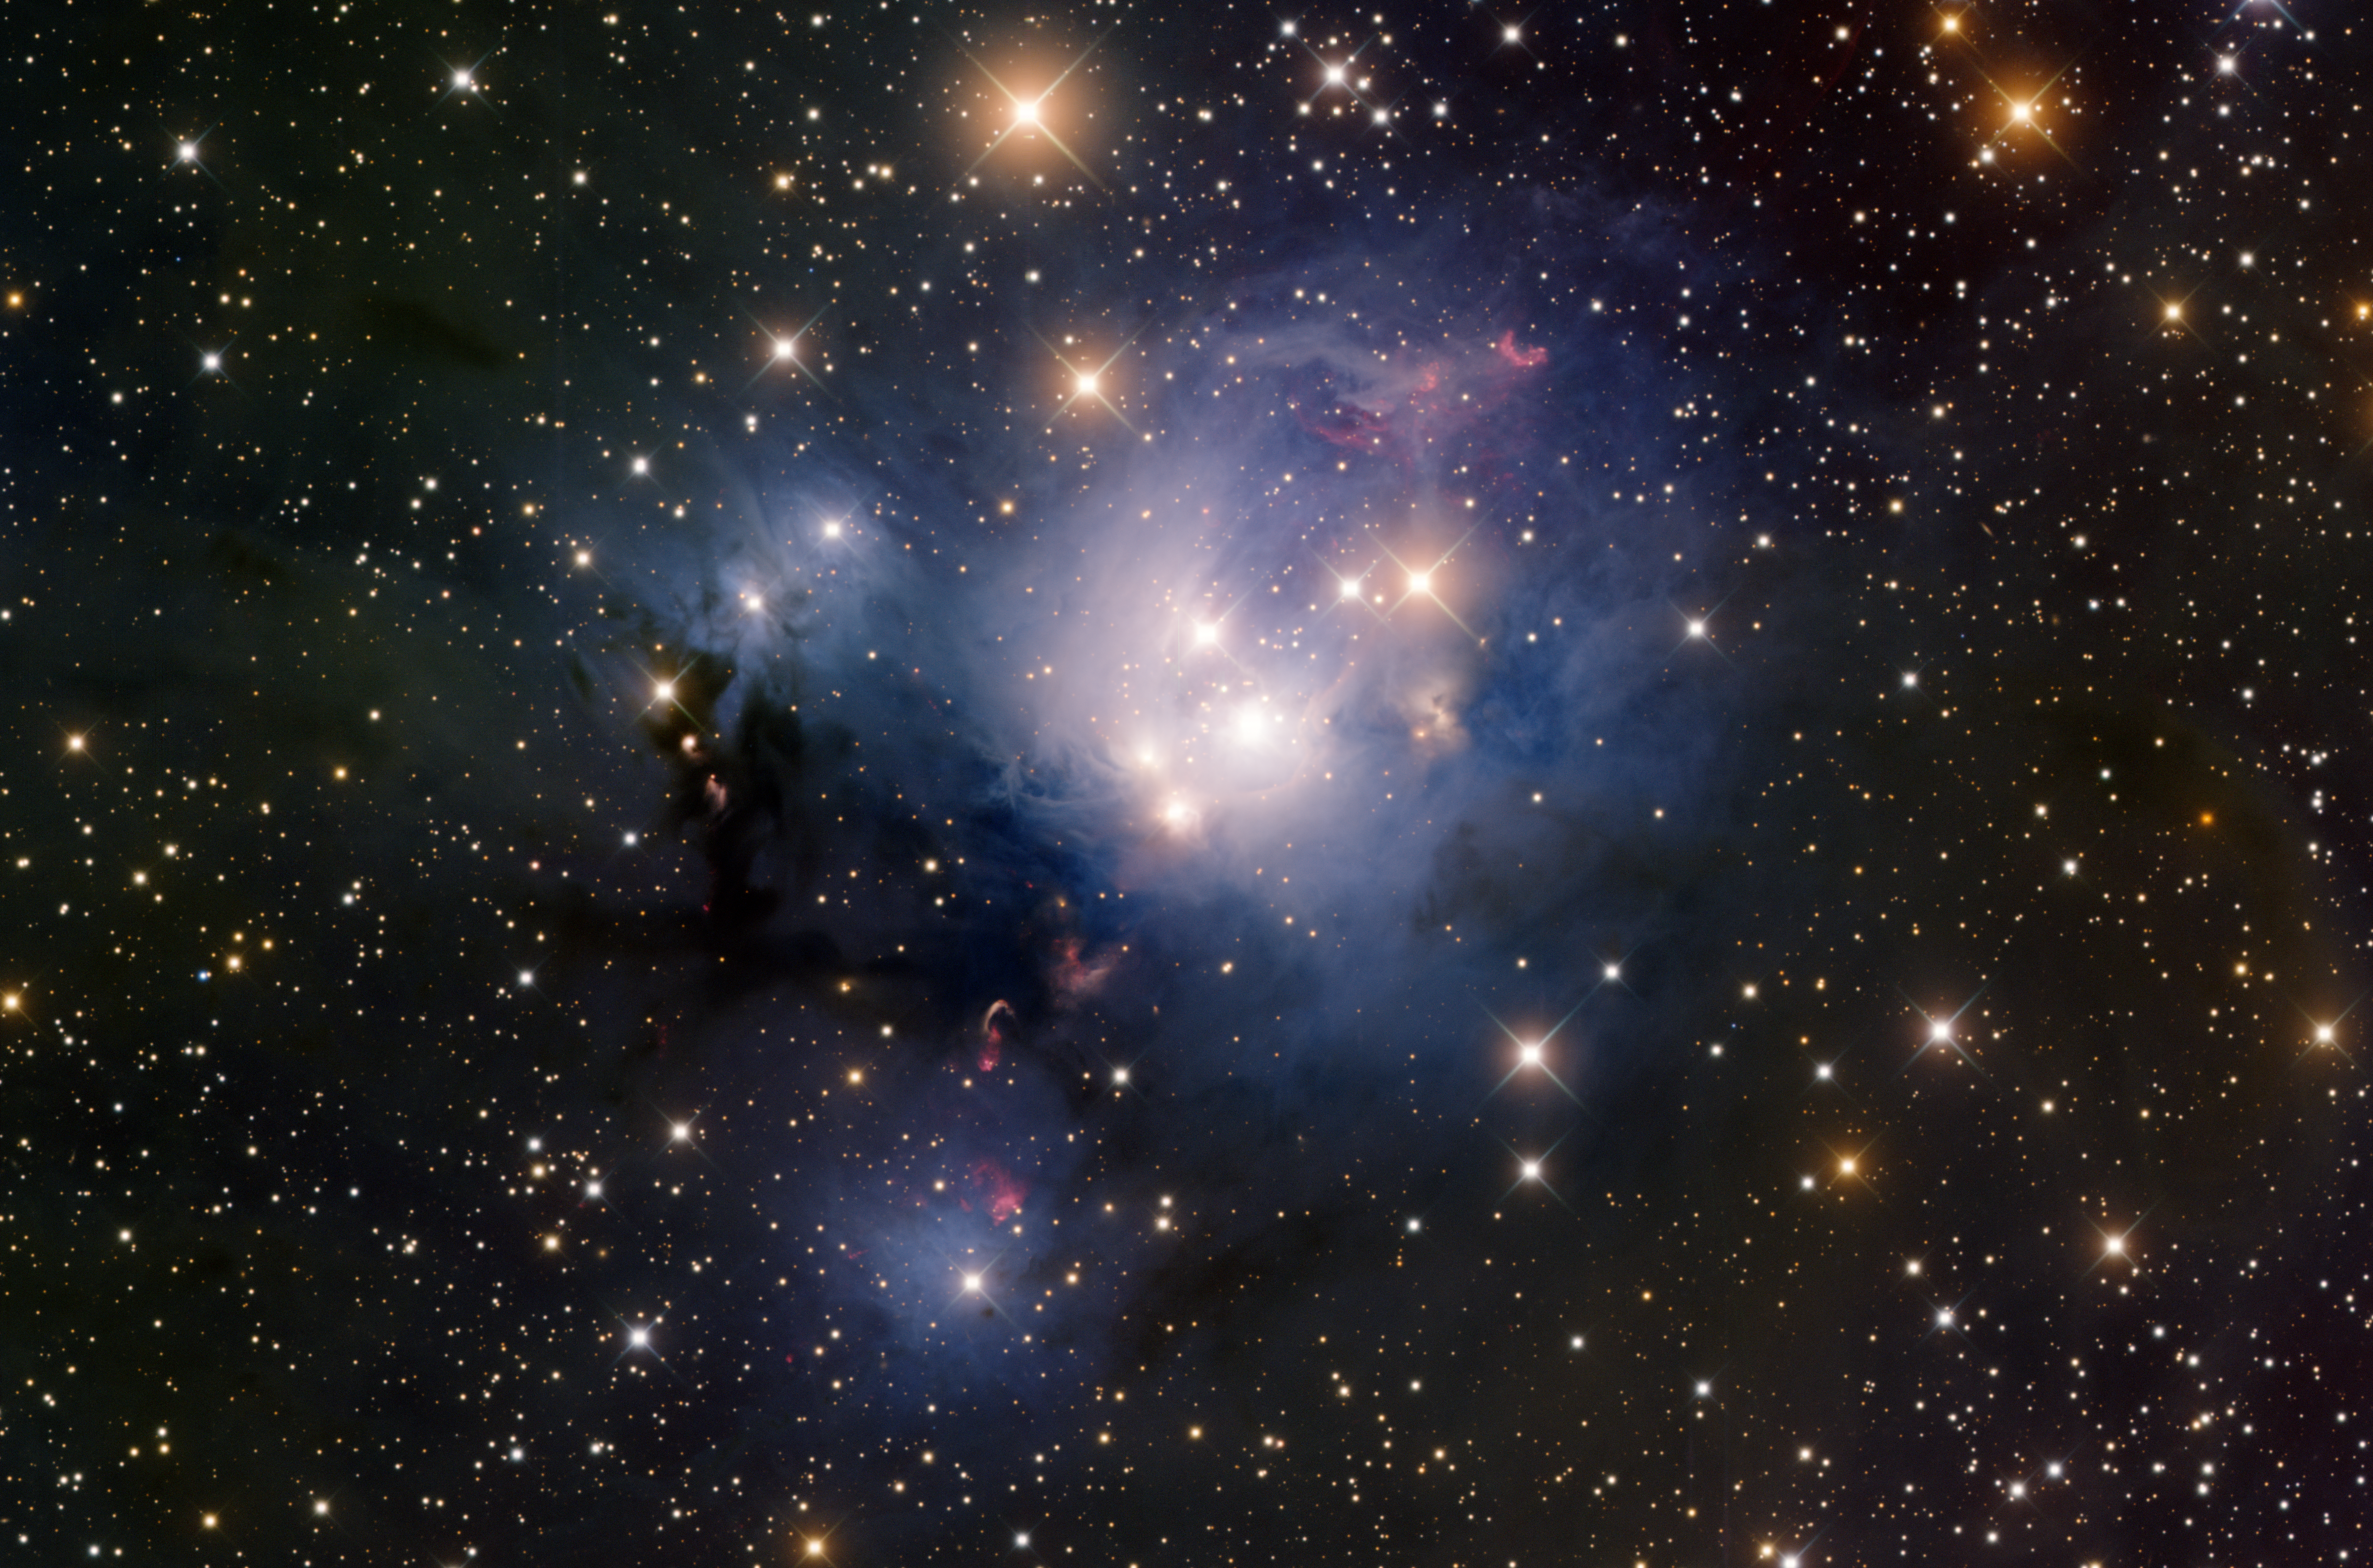

Star-forming region NGC 7129

NGC 7129 is a star-forming region and reflection nebula in the constellation of Cepheus. It is about 3000 light-years away from Earth. The stars in this nebula are very young, only about a million years old. The red blobs above and below the nebula are Herbig-Haro objects, which are the result of jets of gas streaming away from young stars in the nebula.

Credit: T. A. Rector/University of Alaska Anchorage, H. Schweiker/WIYN and NOIRLab/NSF/AURA